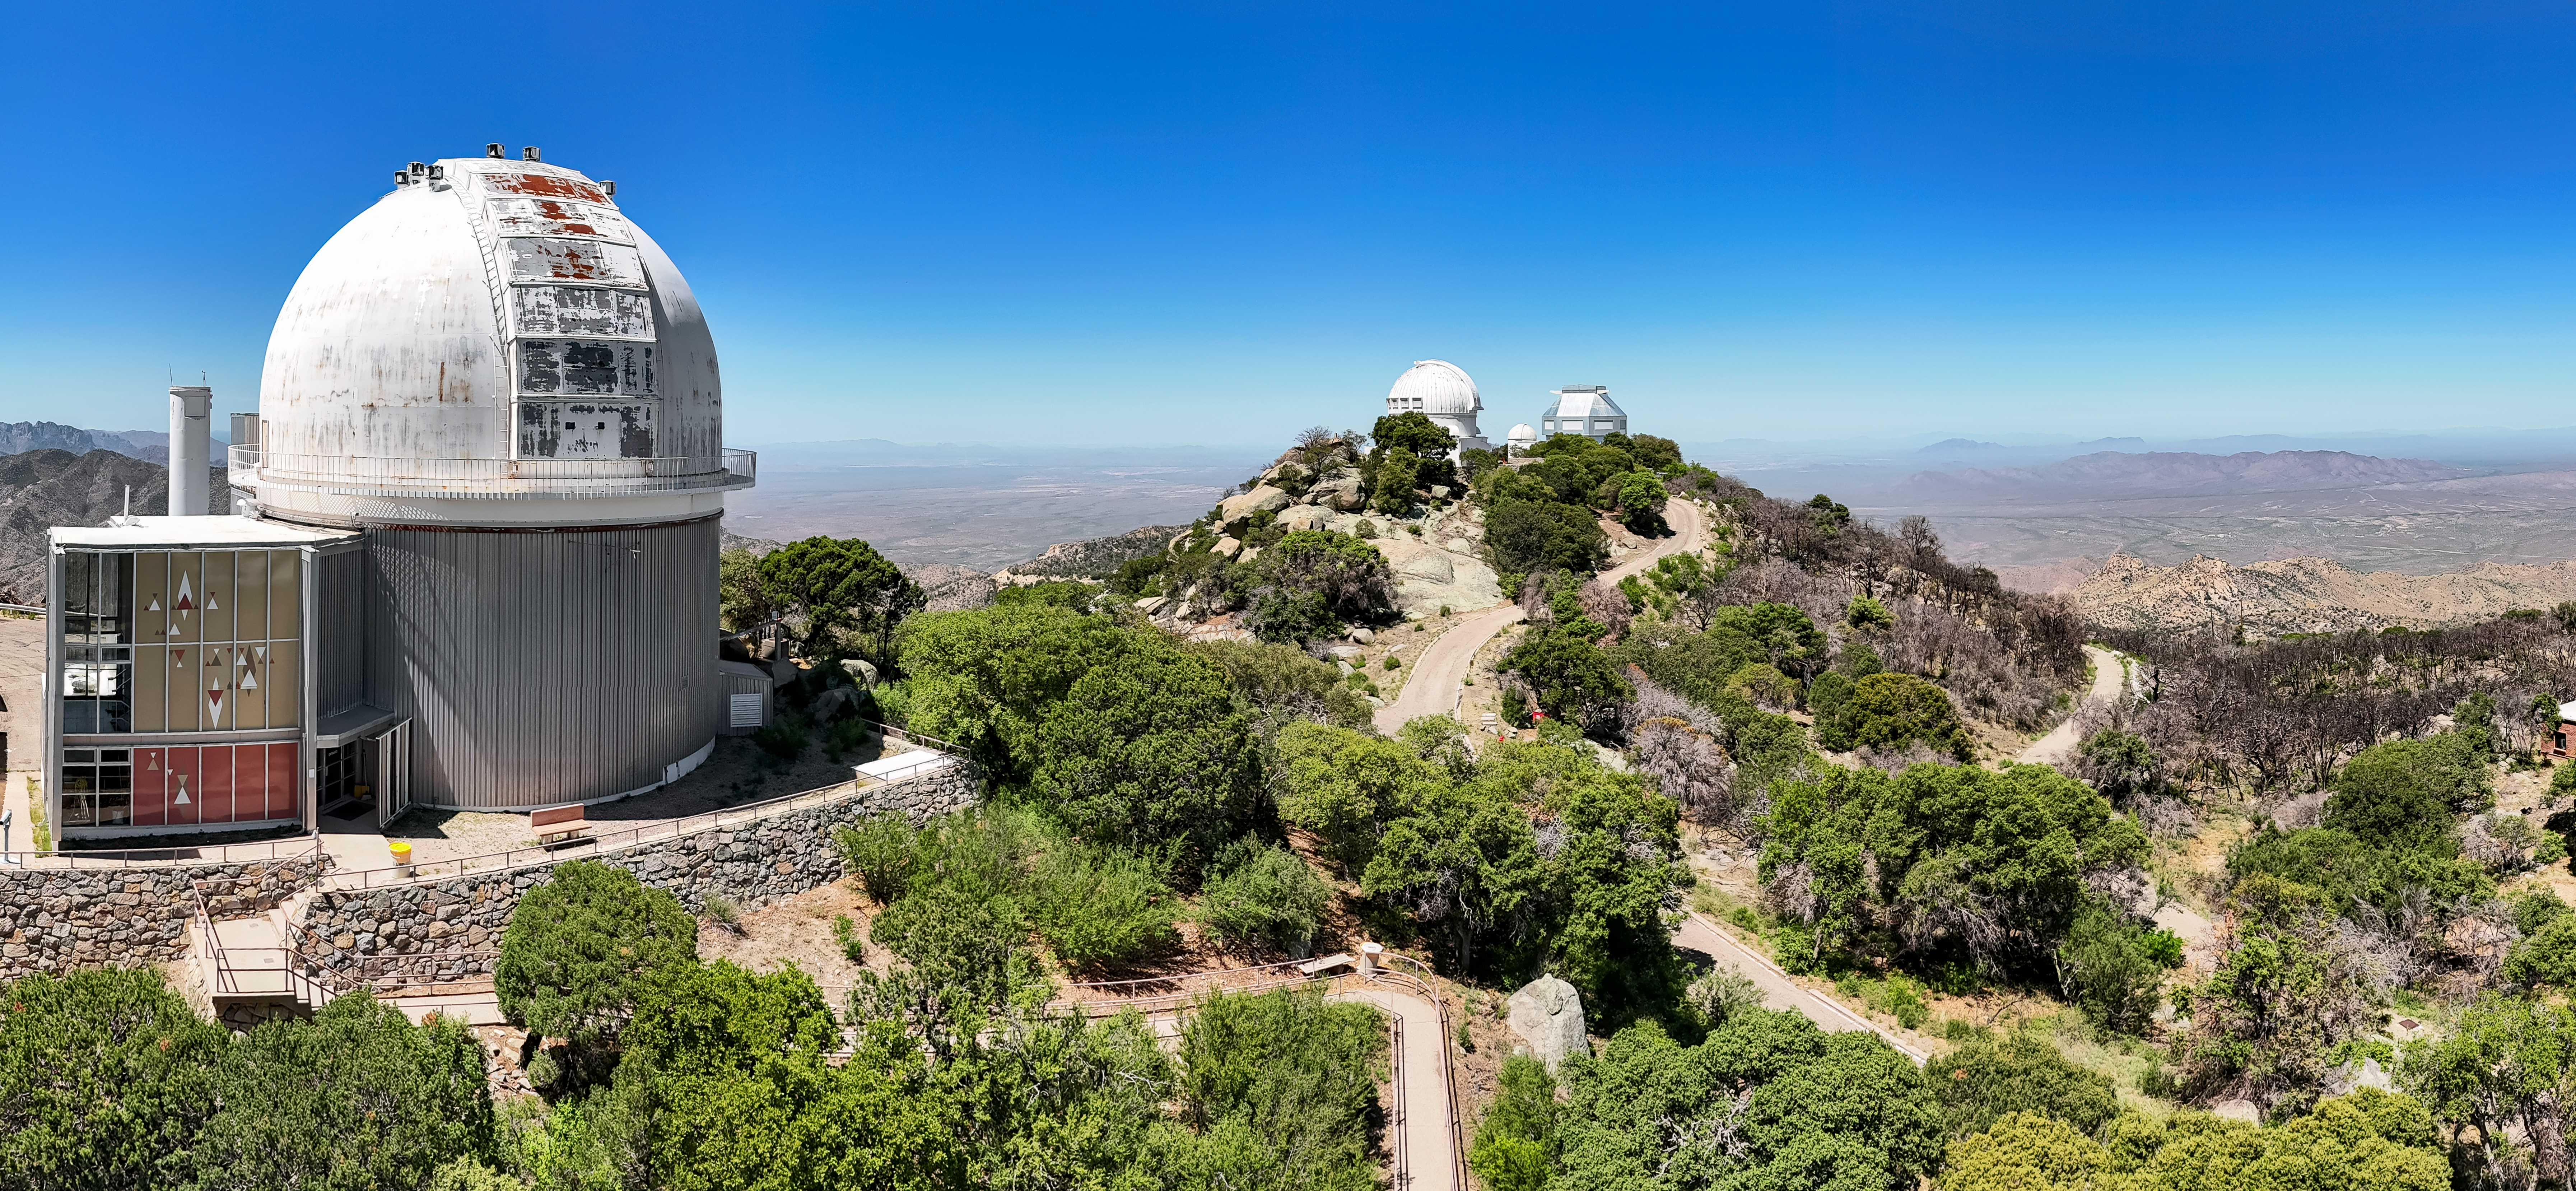

KPNO 2.1-meter Telescope

The 2.1-Meter Telescope was one of the earliest Kitt Peak telescopes and is used for both imaging and spectroscopy. It is paired with the Coudé Tower, which enables spectroscopic work to be performed independently of the main telescope, effectively making the 2.1-meter telescope a dual observing facility.

Credit: KPNO/NOIRLab/NSF/AURA/J. Lockridge